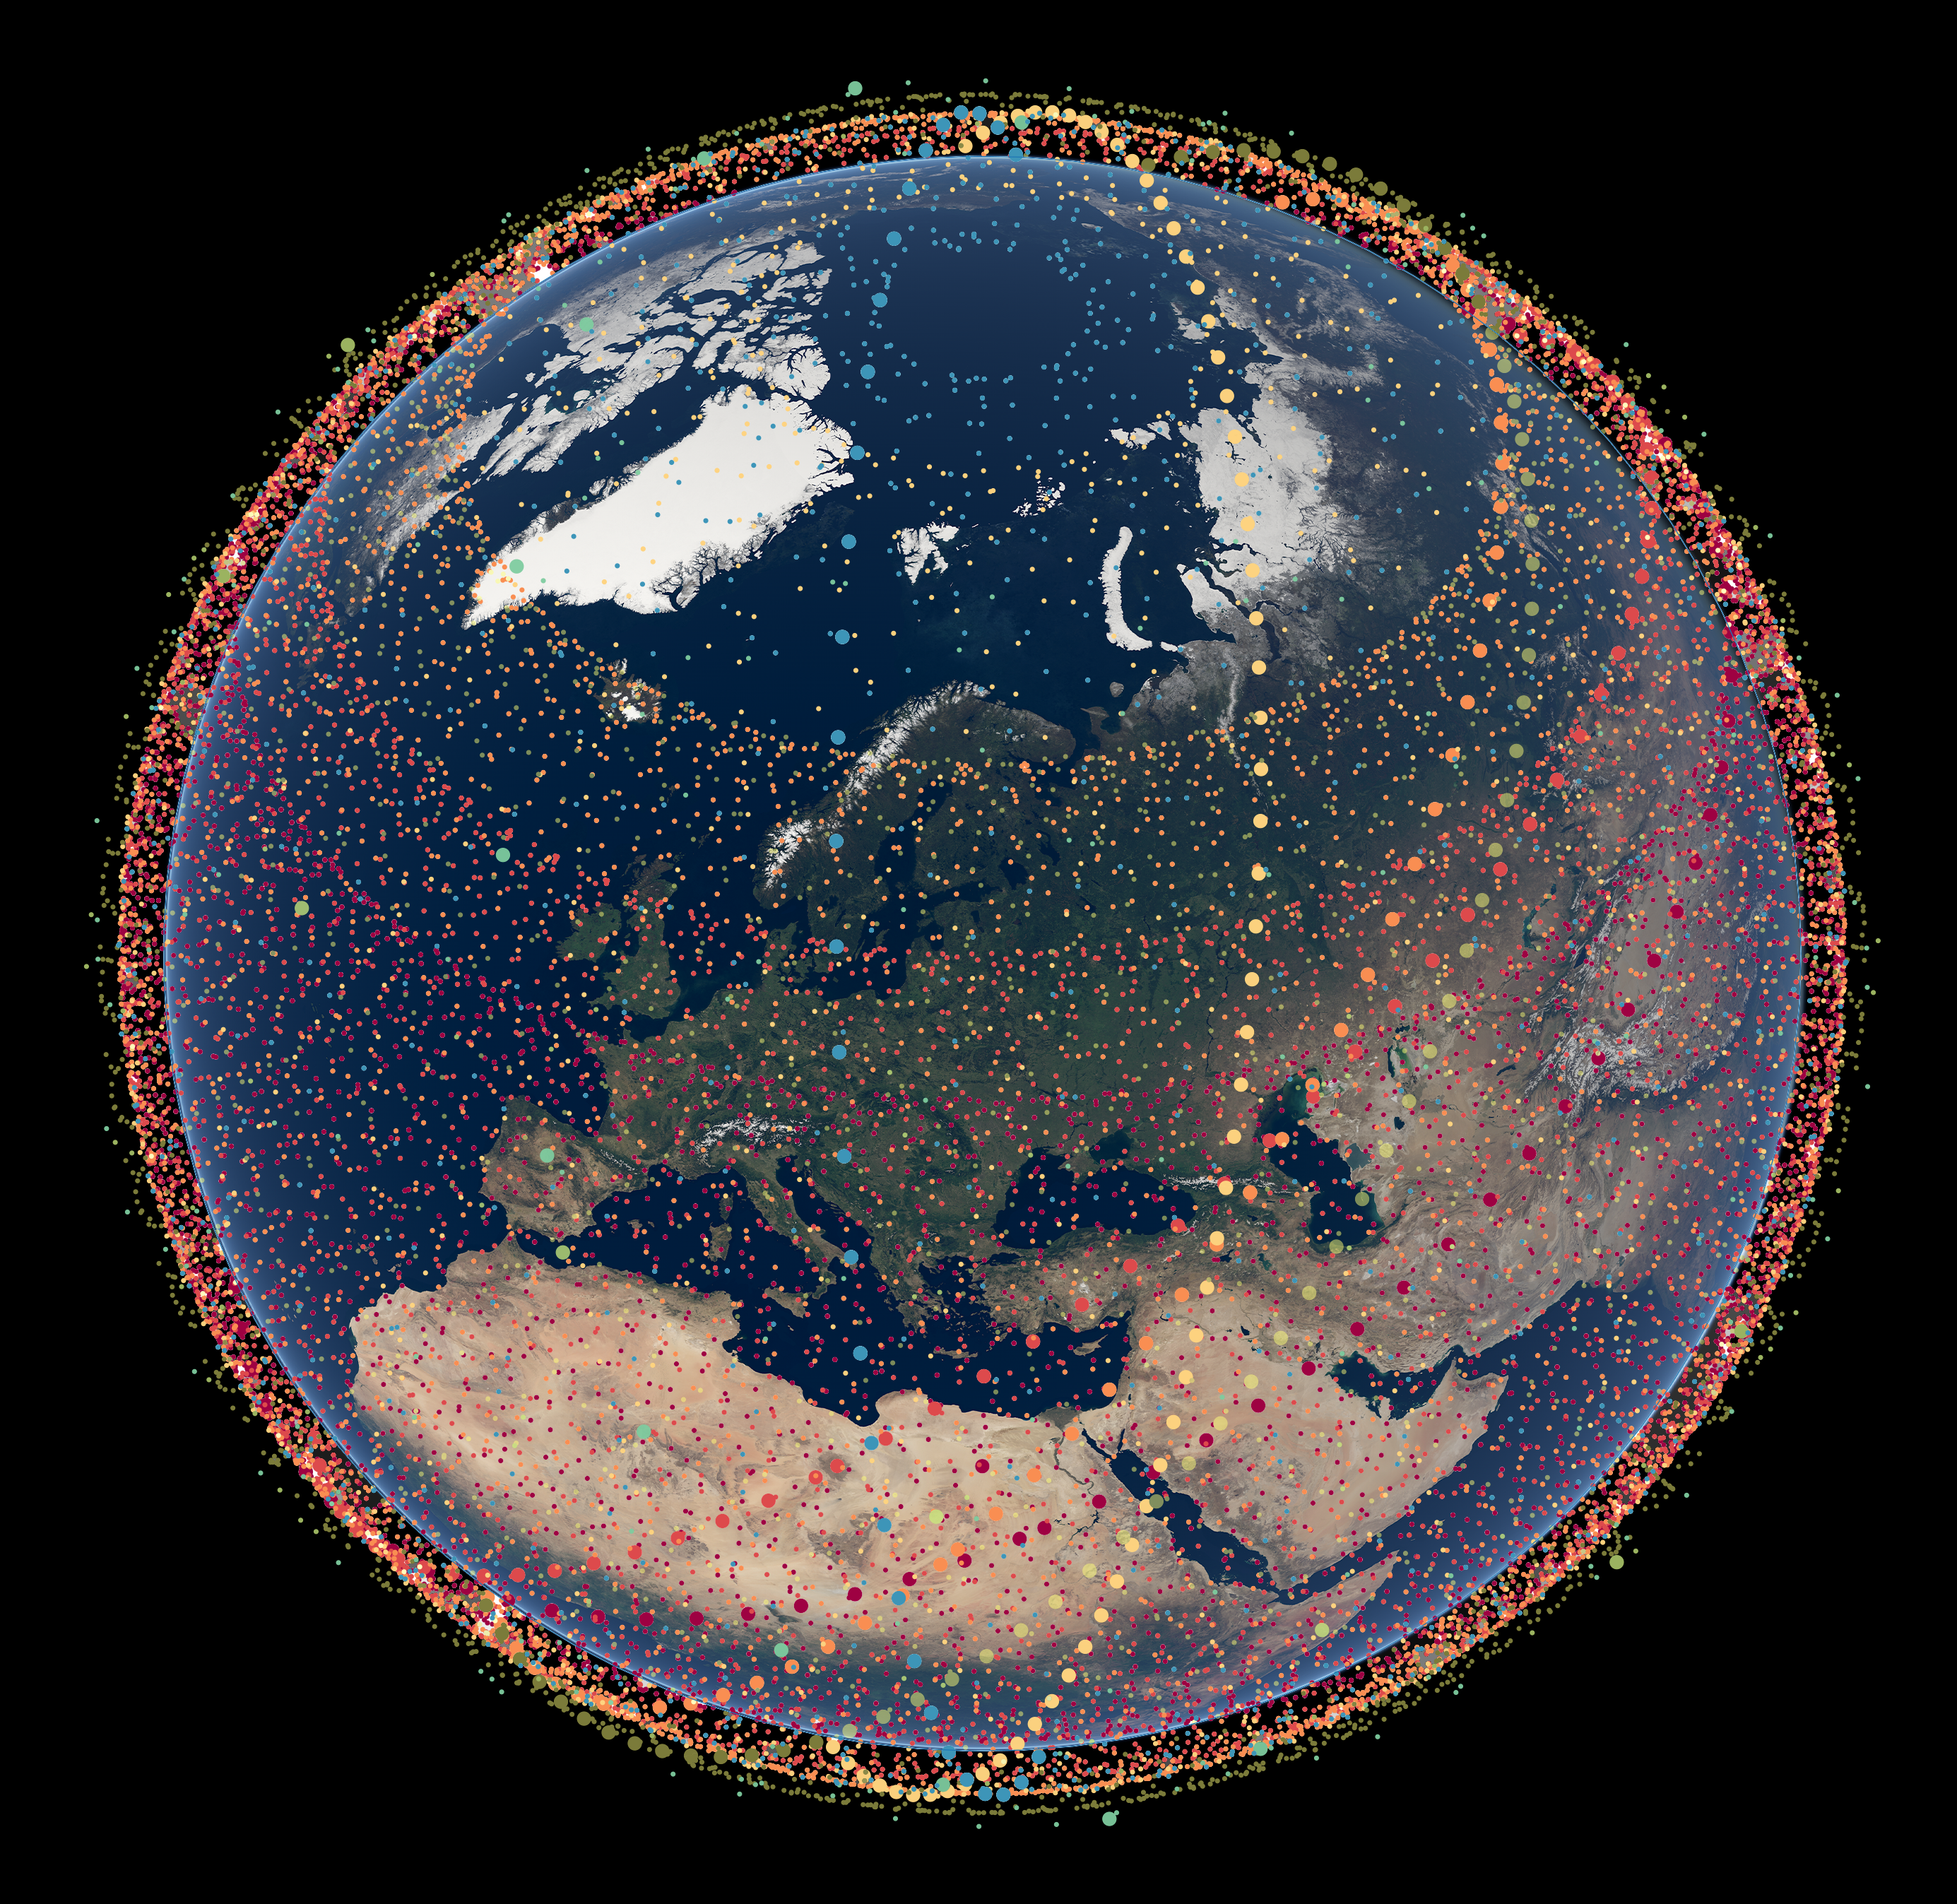

Starlink Generation 2 satellites constellation

Visualisation of the 30 000 planned satellites from the Starlink Generation 2 constellation as of 2022. Different sub-constellations are illustrated with a different colour.

Credit: ESO